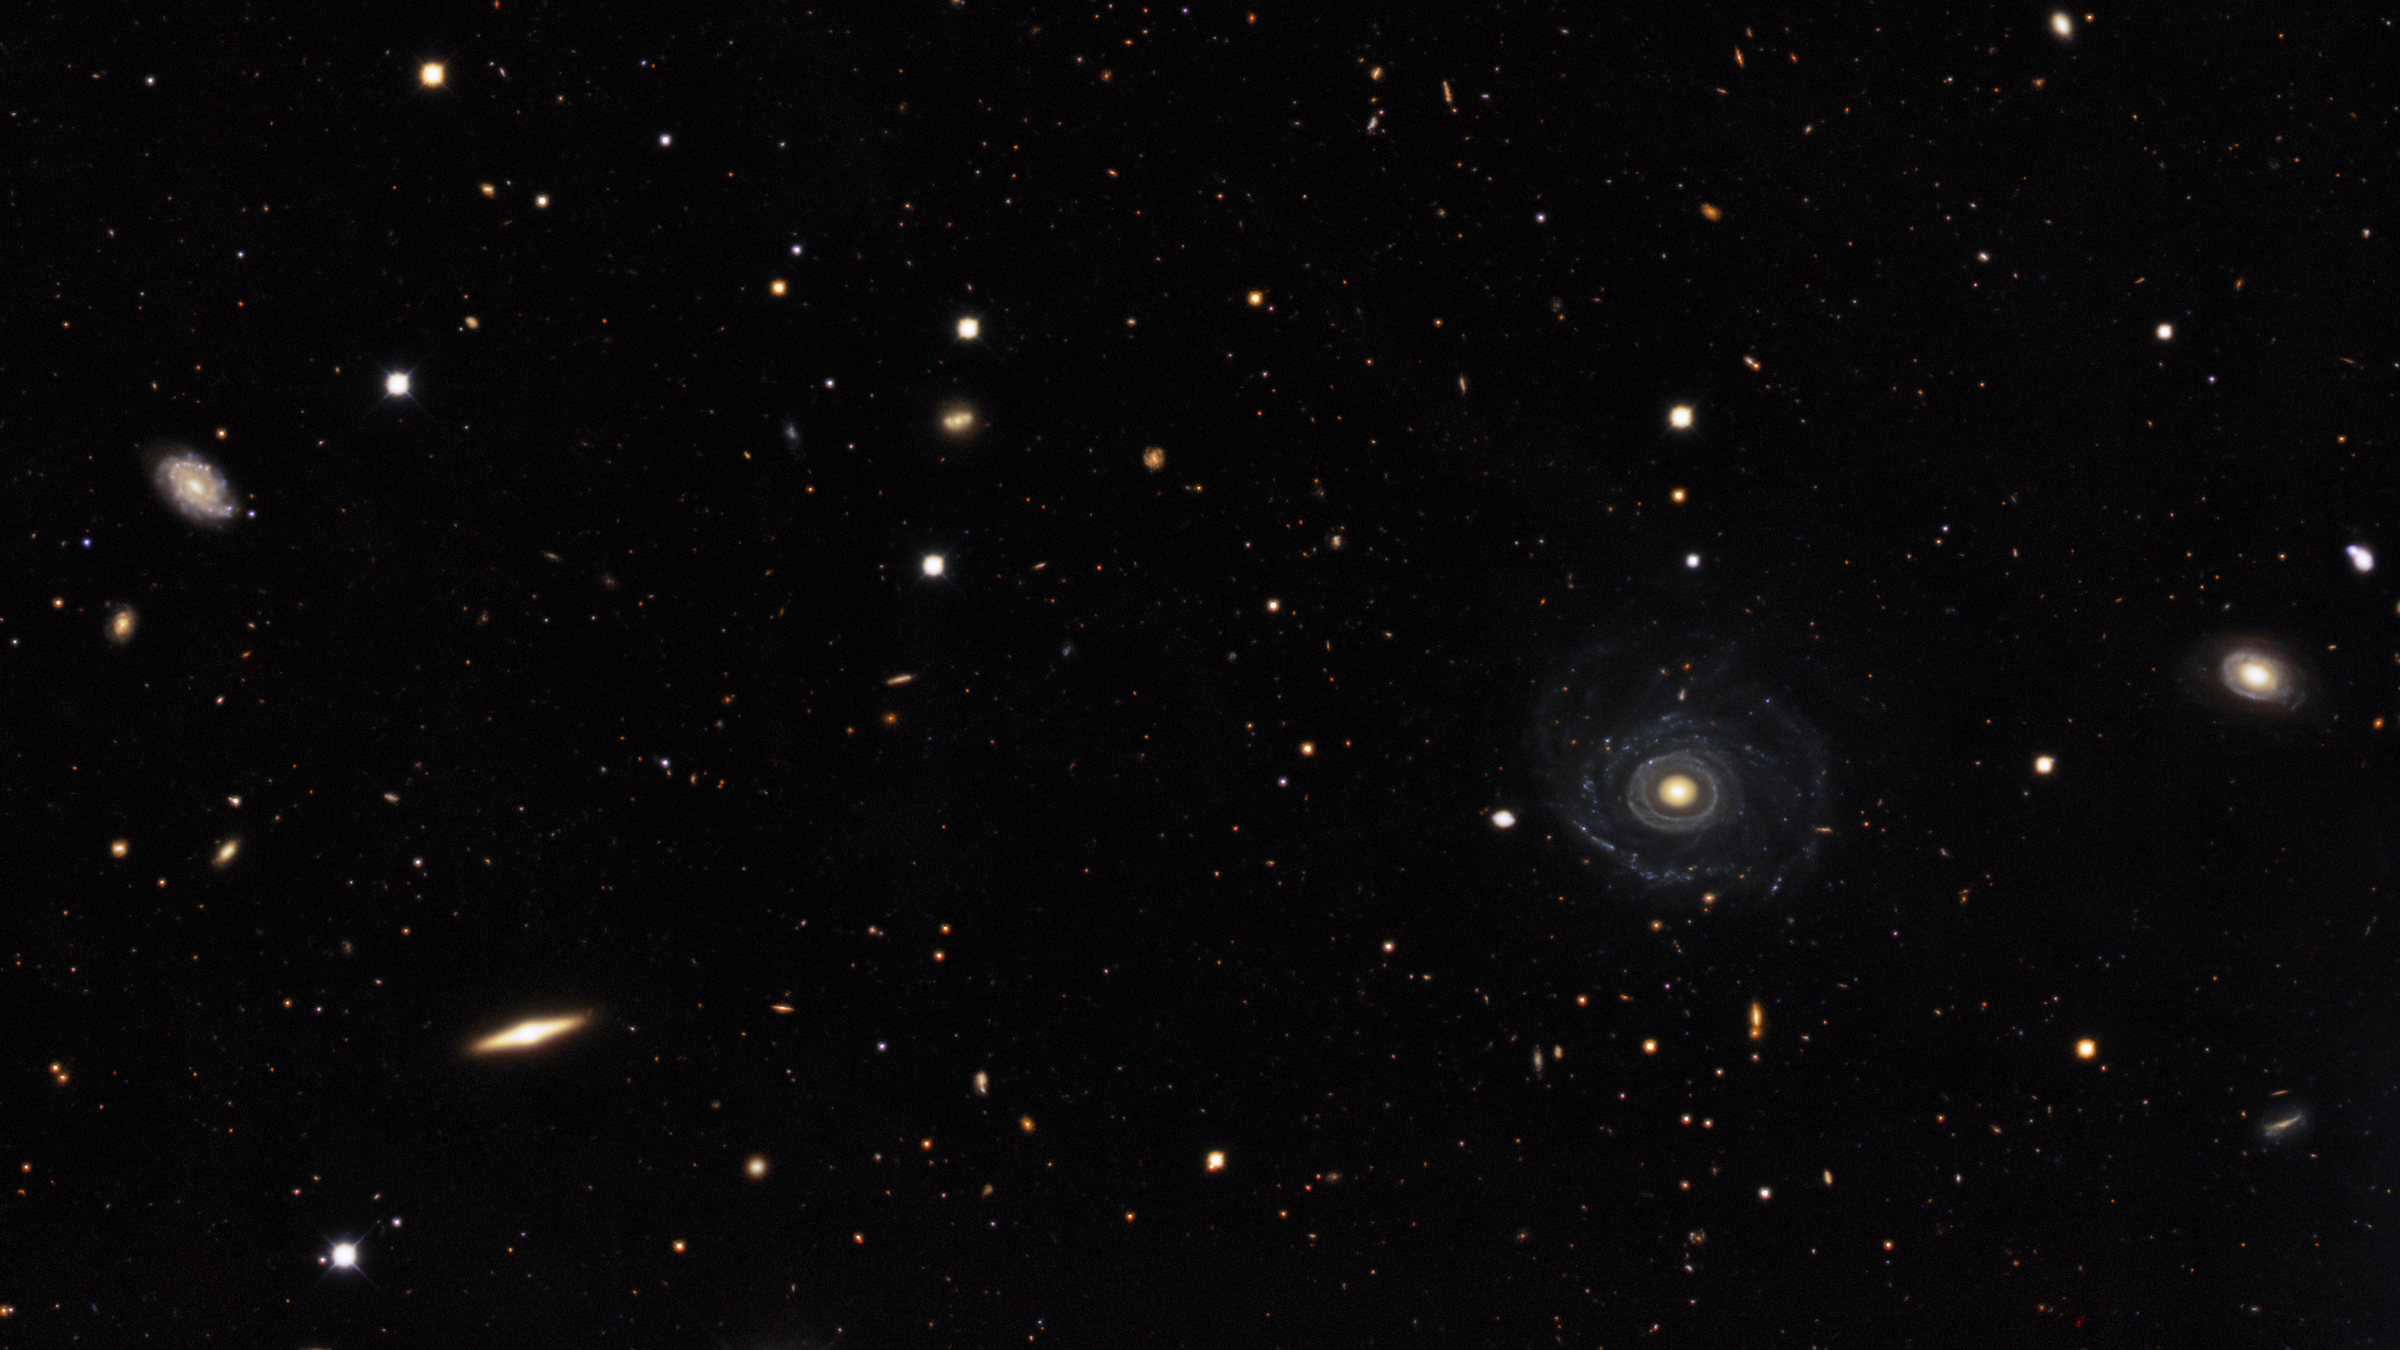

Portrait of a Needle Galaxy

Galaxies that appear in the full field of Image of the Week iotw2101. All images are here.

Credit: KPNO/NOIRLab/NSF/AURA. Acknowledgments:PI: M T. Patterson (New Mexico State University)Image processing: Travis Rector (University of Alaska Anchorage), Mahdi Zamani & Davide de Martin